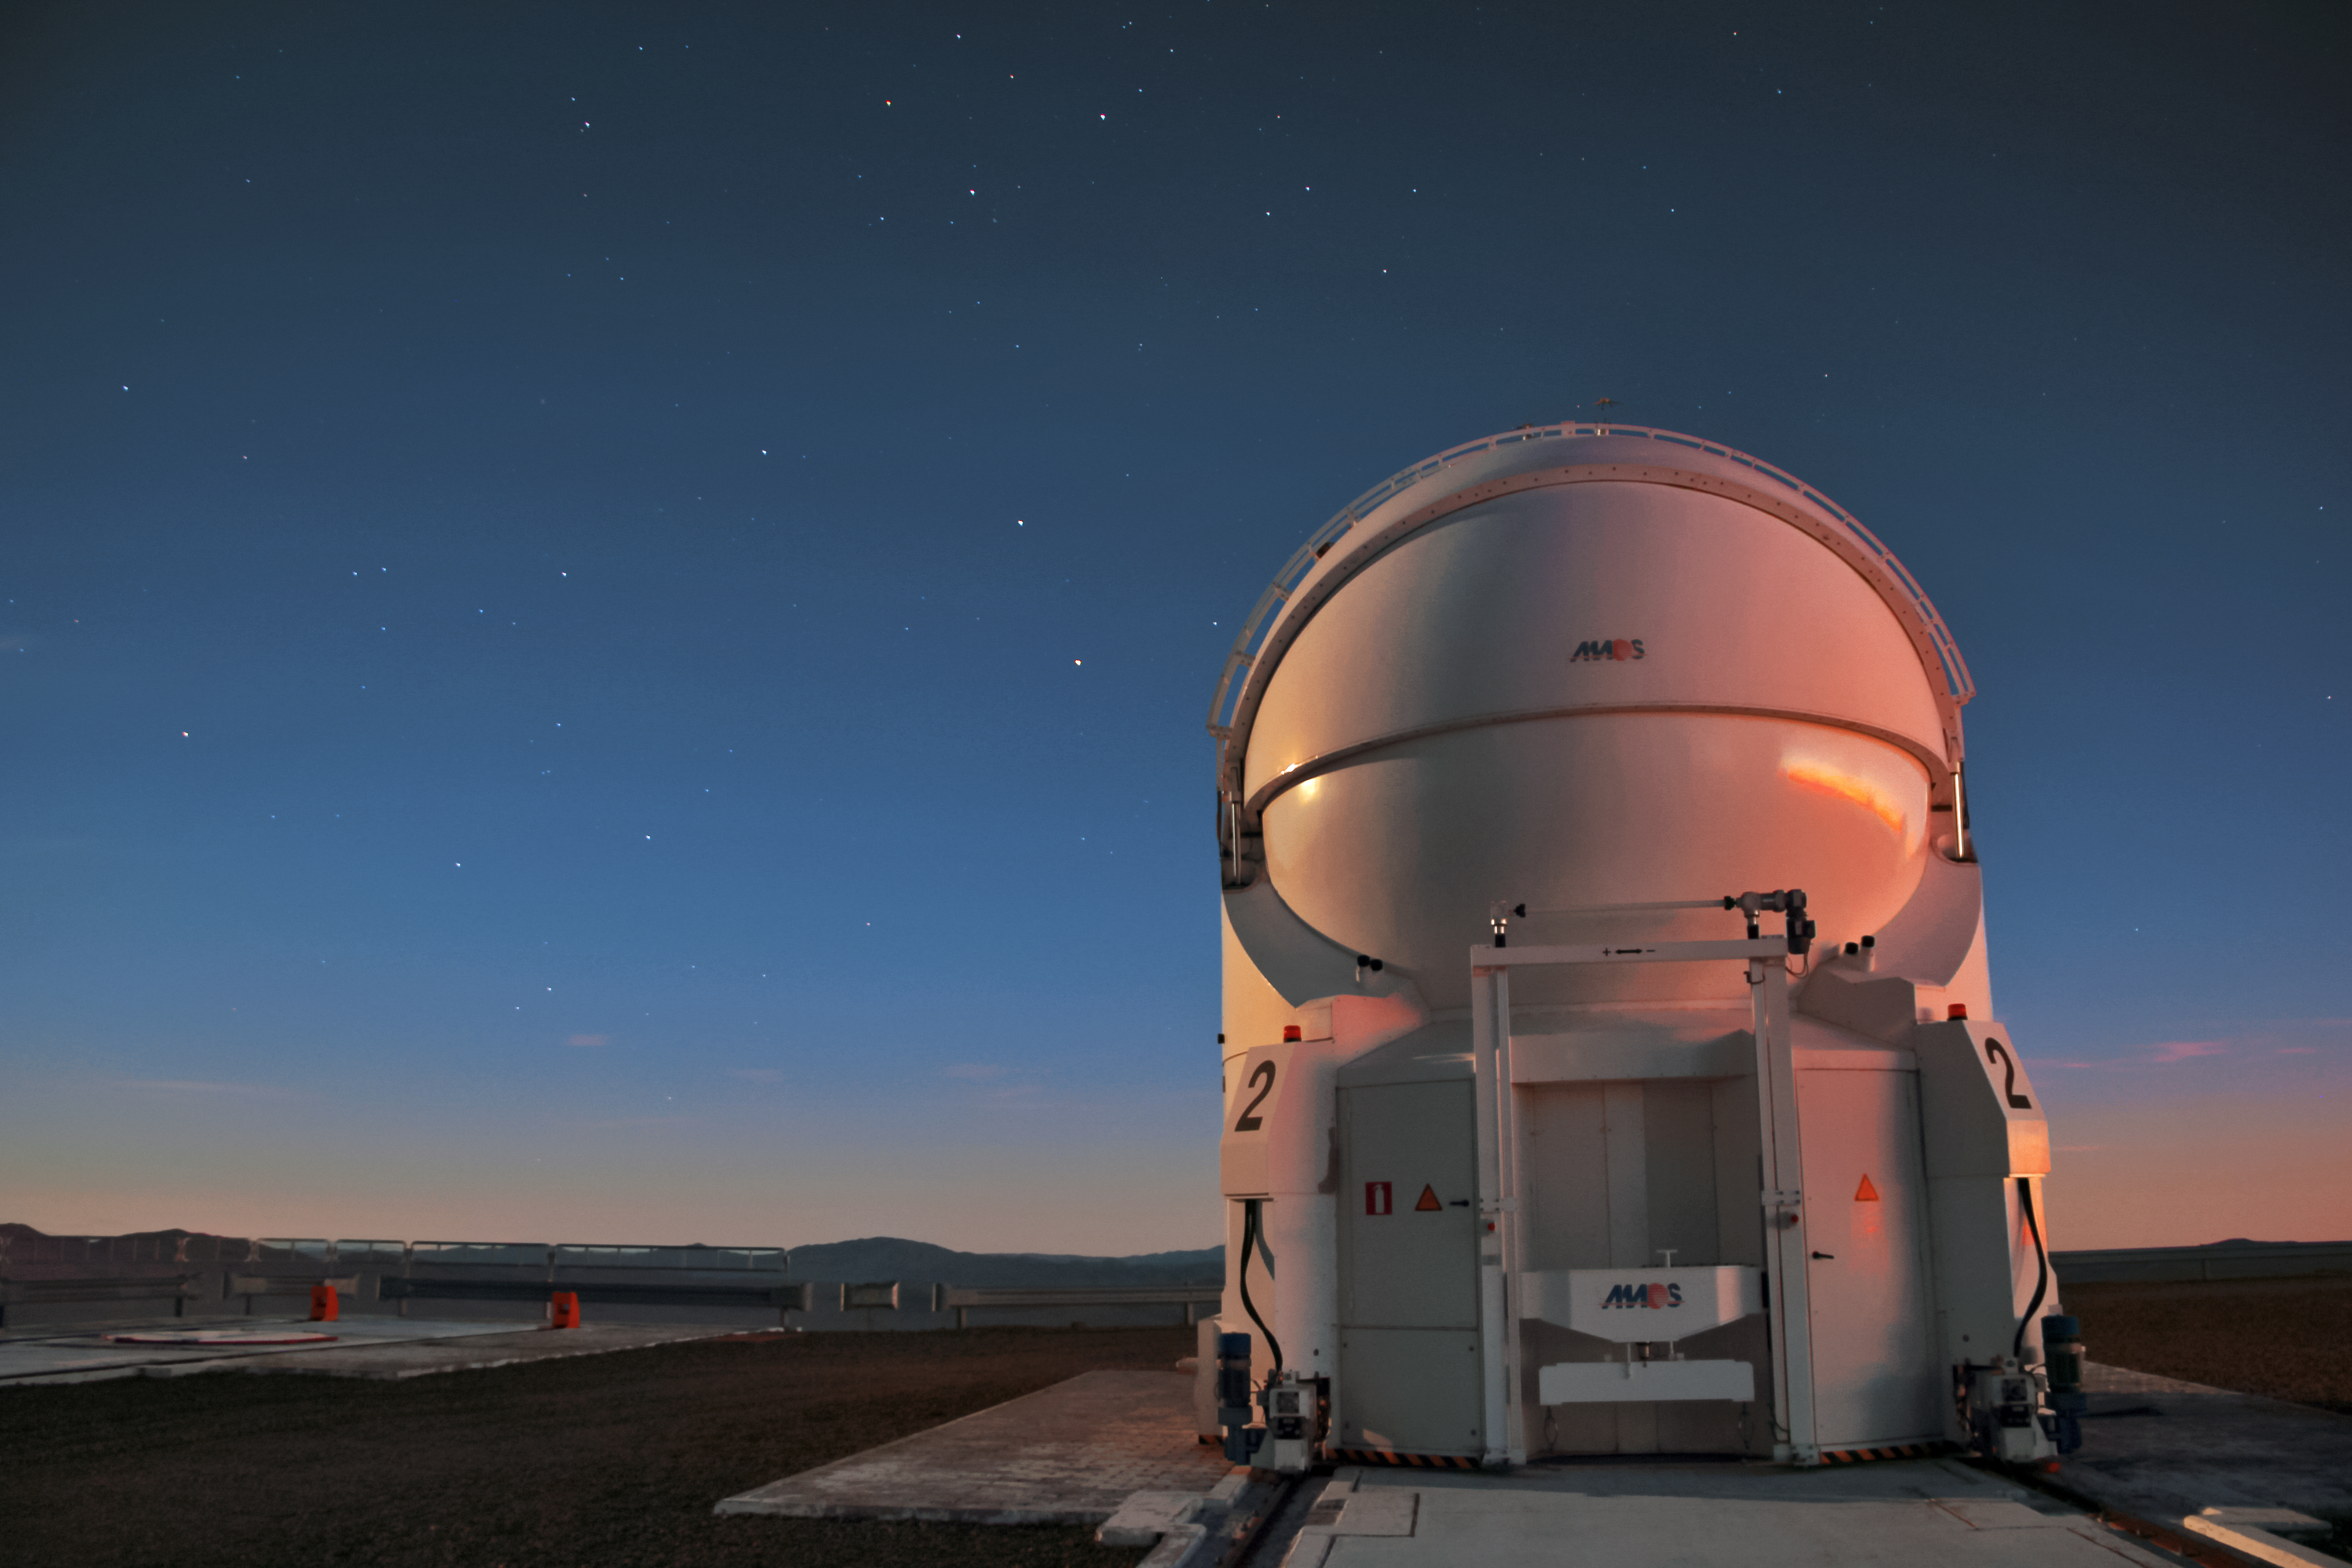

Auxiliary Telescope on Paranal

A single 1.8-metre Auxiliary Telescope (AT2) is seen beneath a dark blue sky studded with stars. The brightest star, seen just to the left of the dome, is alpha Centauri. ESO's Very Large Telescope (VLT) is comprised of four ATs and four 8.2-metre Unit Telescopes (UT) — unseen in this image — and is located at ESO's Paranal Observatory, located in northern Chile.

Credit: D. Schreiner and S. Degezelle/ESO